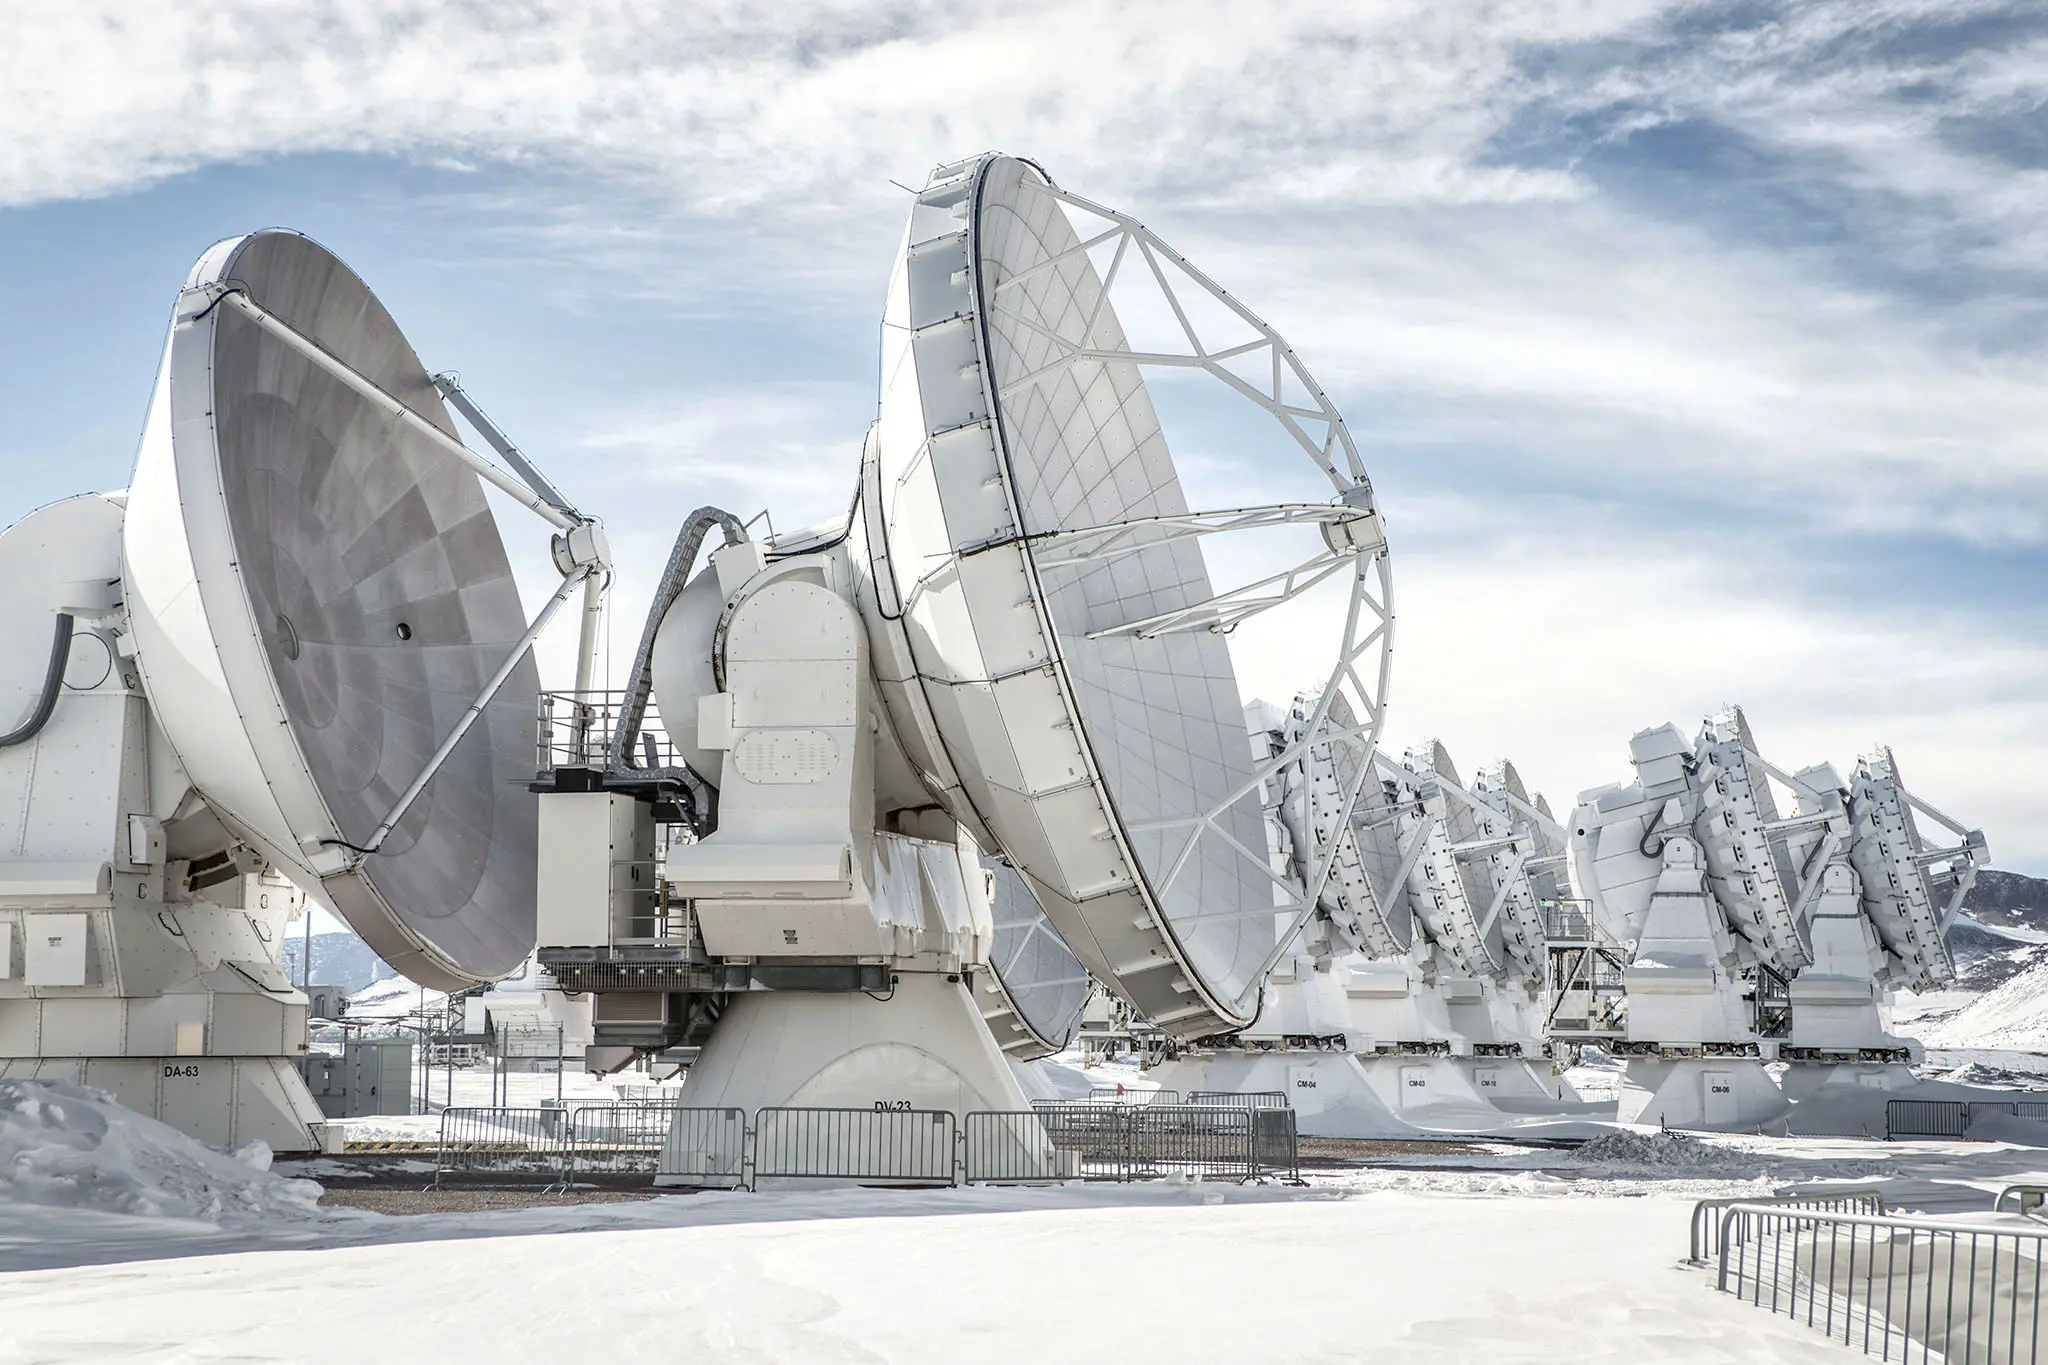

ALMA antennas

ALMA antennas can change locations in different configurations, depending on the observations that astronomers must make. To observe large expanses of the Universe, the 66 antennas must form fairly close to each other, as seen in this image.

Credit: ALMA (ESO / NAOJ / NRAO)